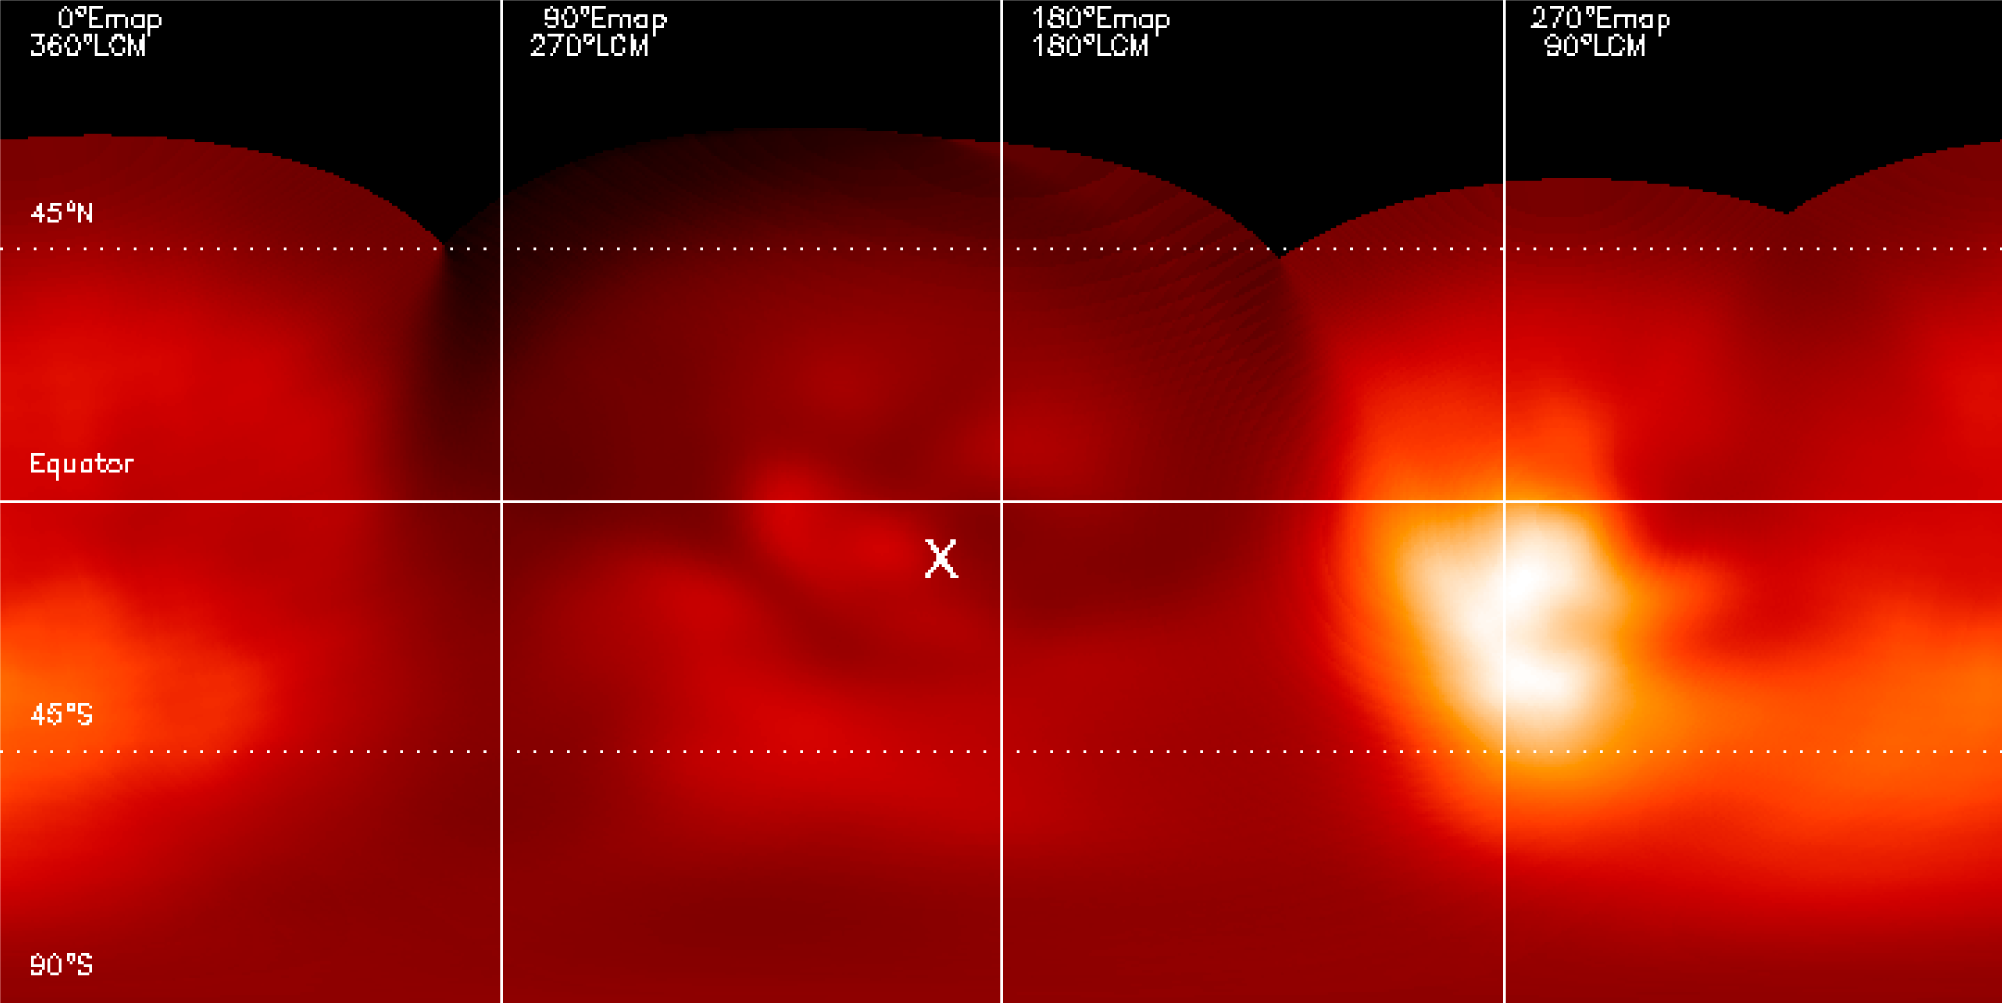

Map of Titan's surface

Map of Titan taken with NACO at 1.28 micron (a methane window allowing it to probe down to the surface). On the leading side of Titan, the bright equatorial feature ("Xanadu") is dominating. On the trailing side, the landing site of the Huygens probe is indicated.

Credit: ESO